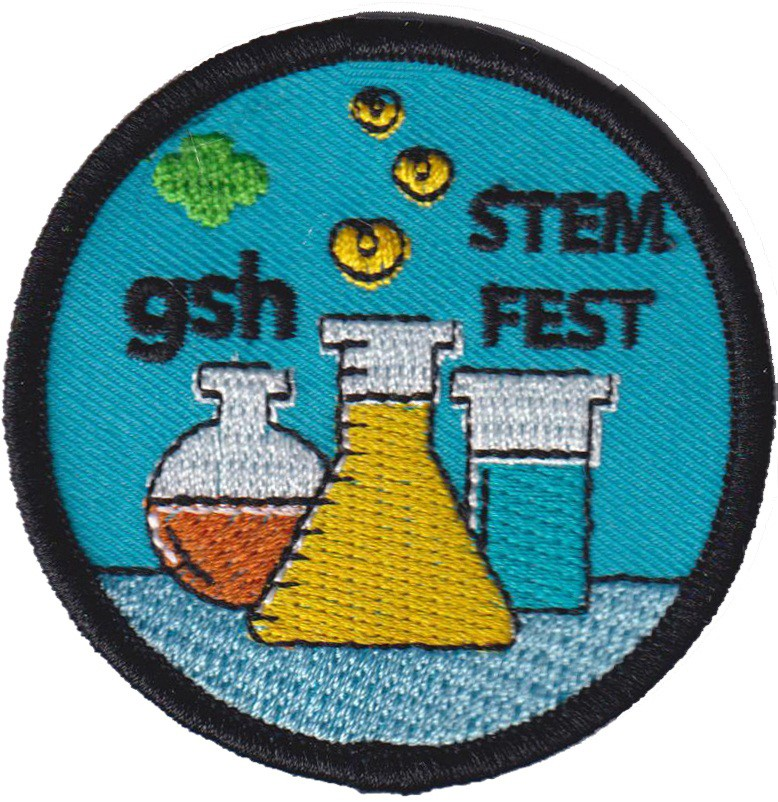

Girl Scouts of Hawaiʻi STEM Festival

Credit: NOIRLab